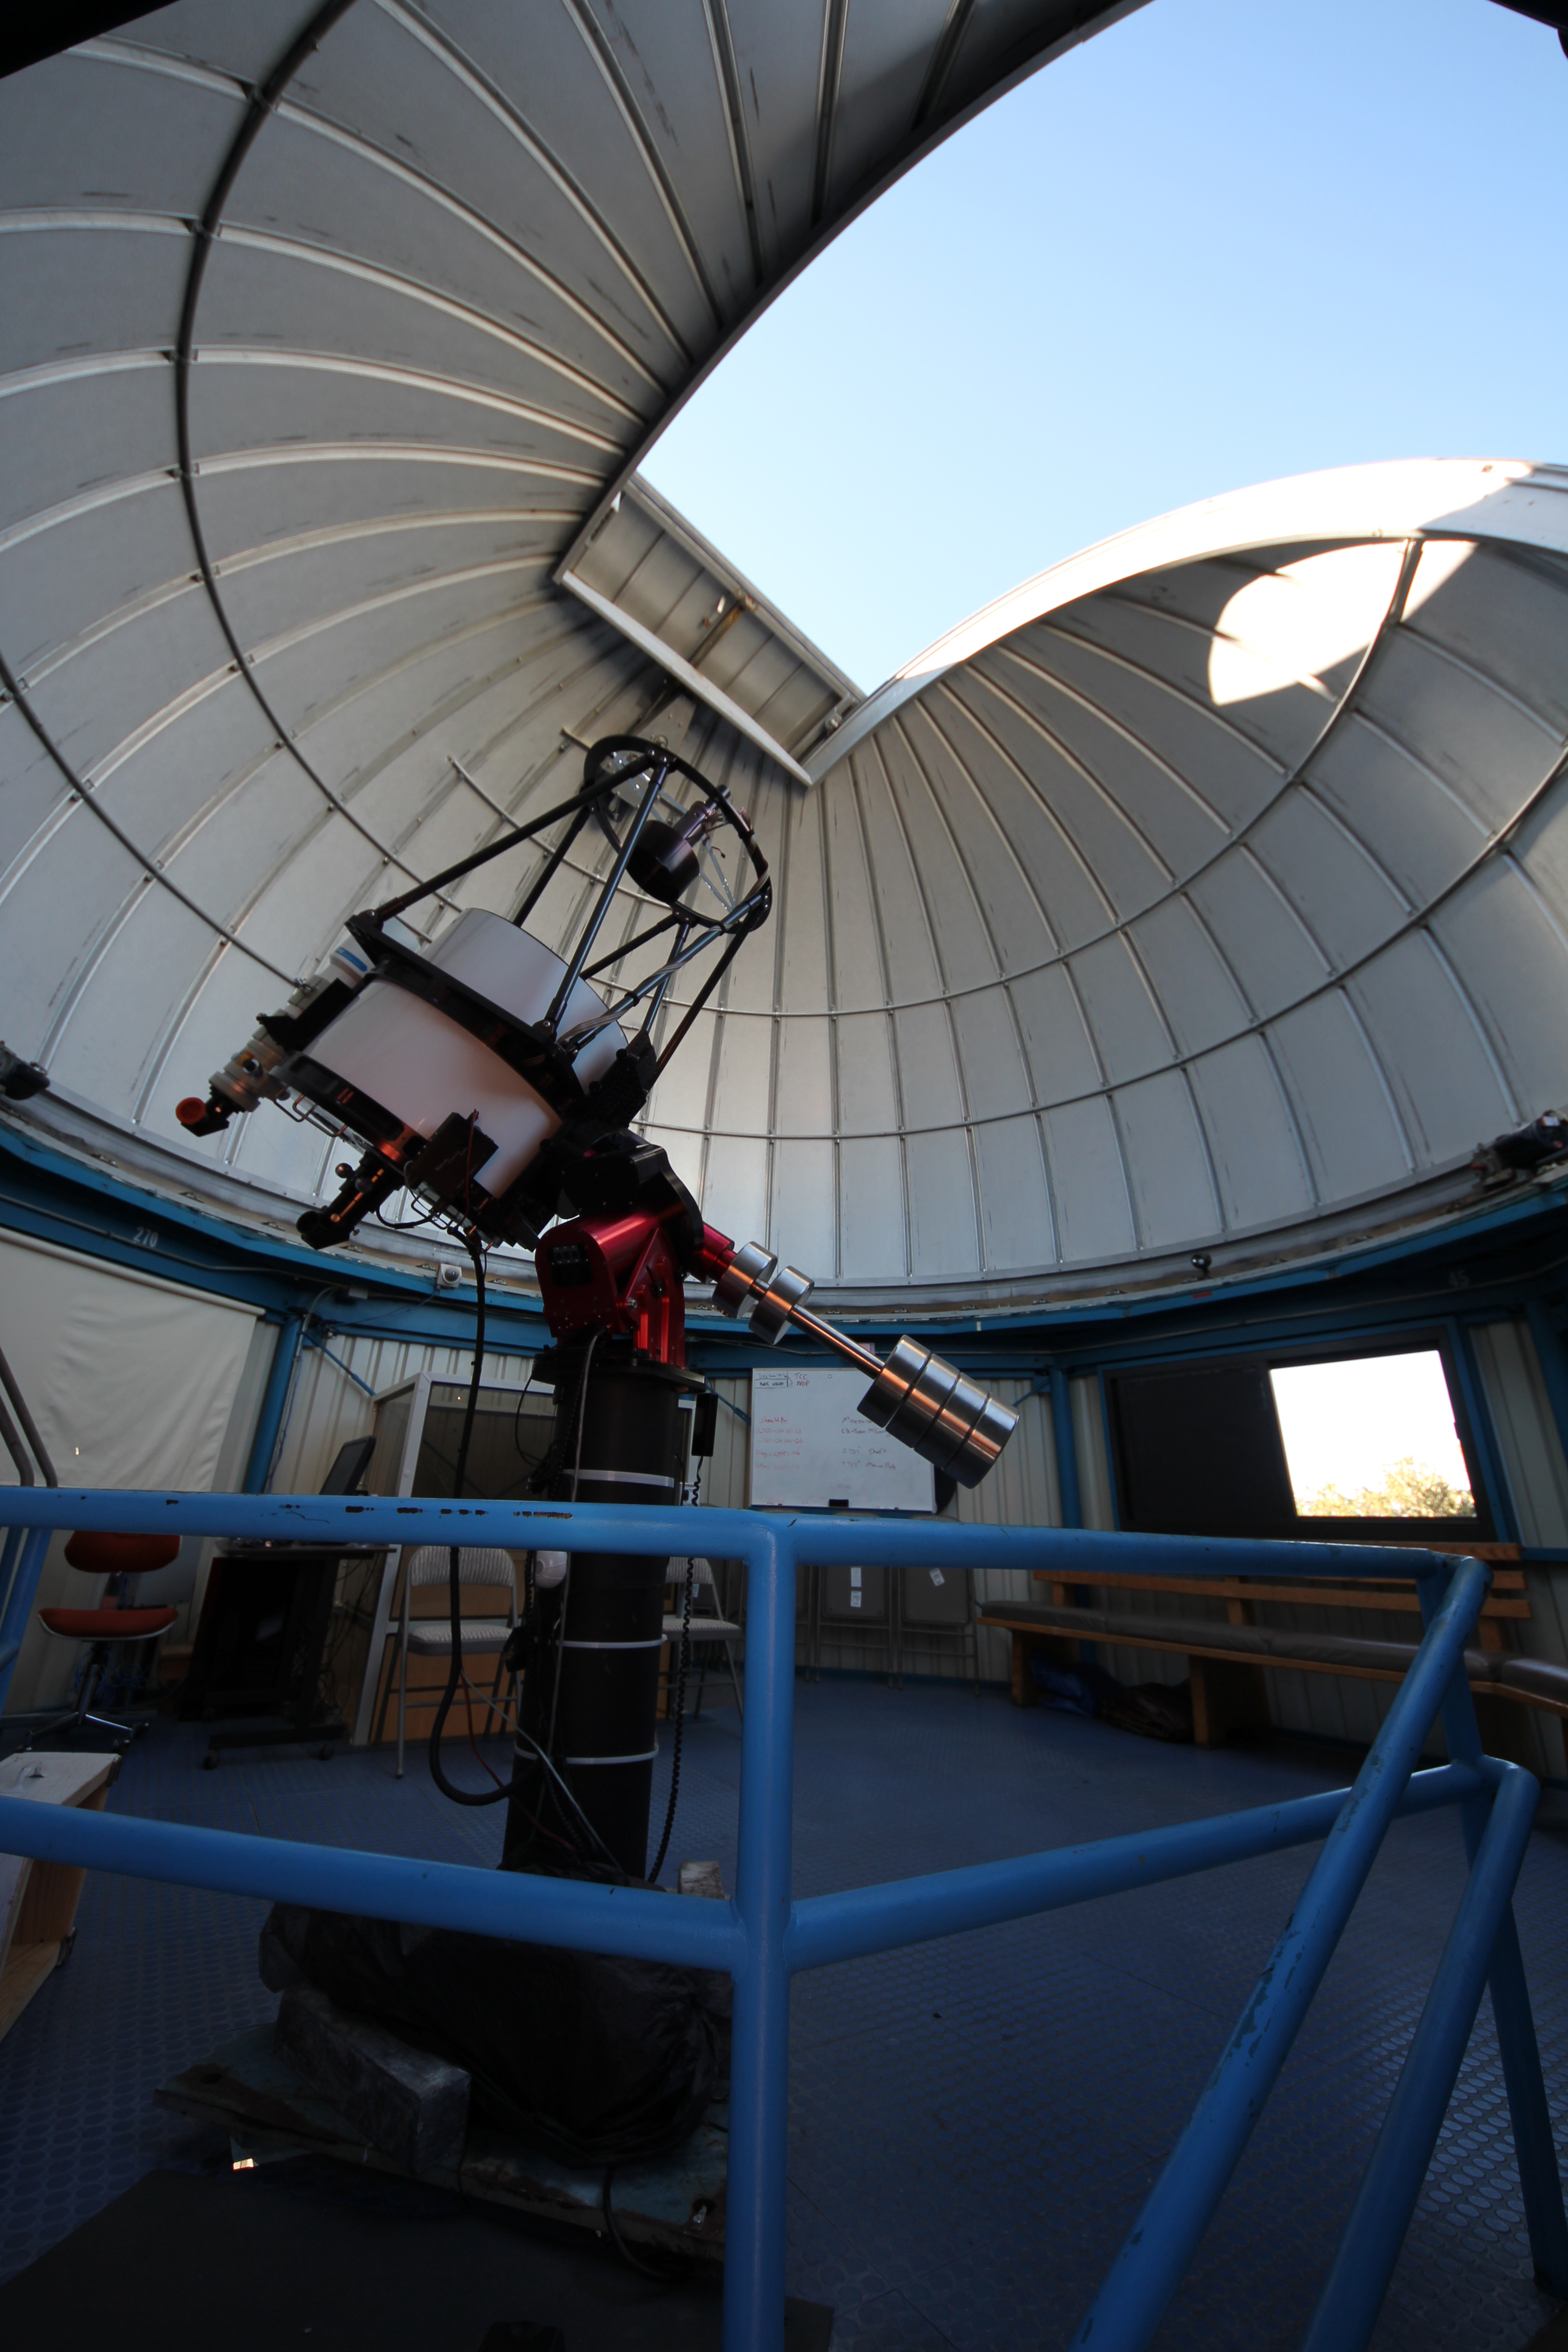

Interior View of the Kitt Peak Visitor Center Telescope Dome

Interior view of the Kitt Peak Visitor Center dome when it held the 0.5-meter Telescope (now housed in the Roll Off Roof Observatory) at Kitt Peak National Observatory in Arizona. The Visitor Center dome now holds the 0.6-meter Shreve Telescope.

Credit: KPNO/NOIRLab/NSF/AURA/P. Marenfeld